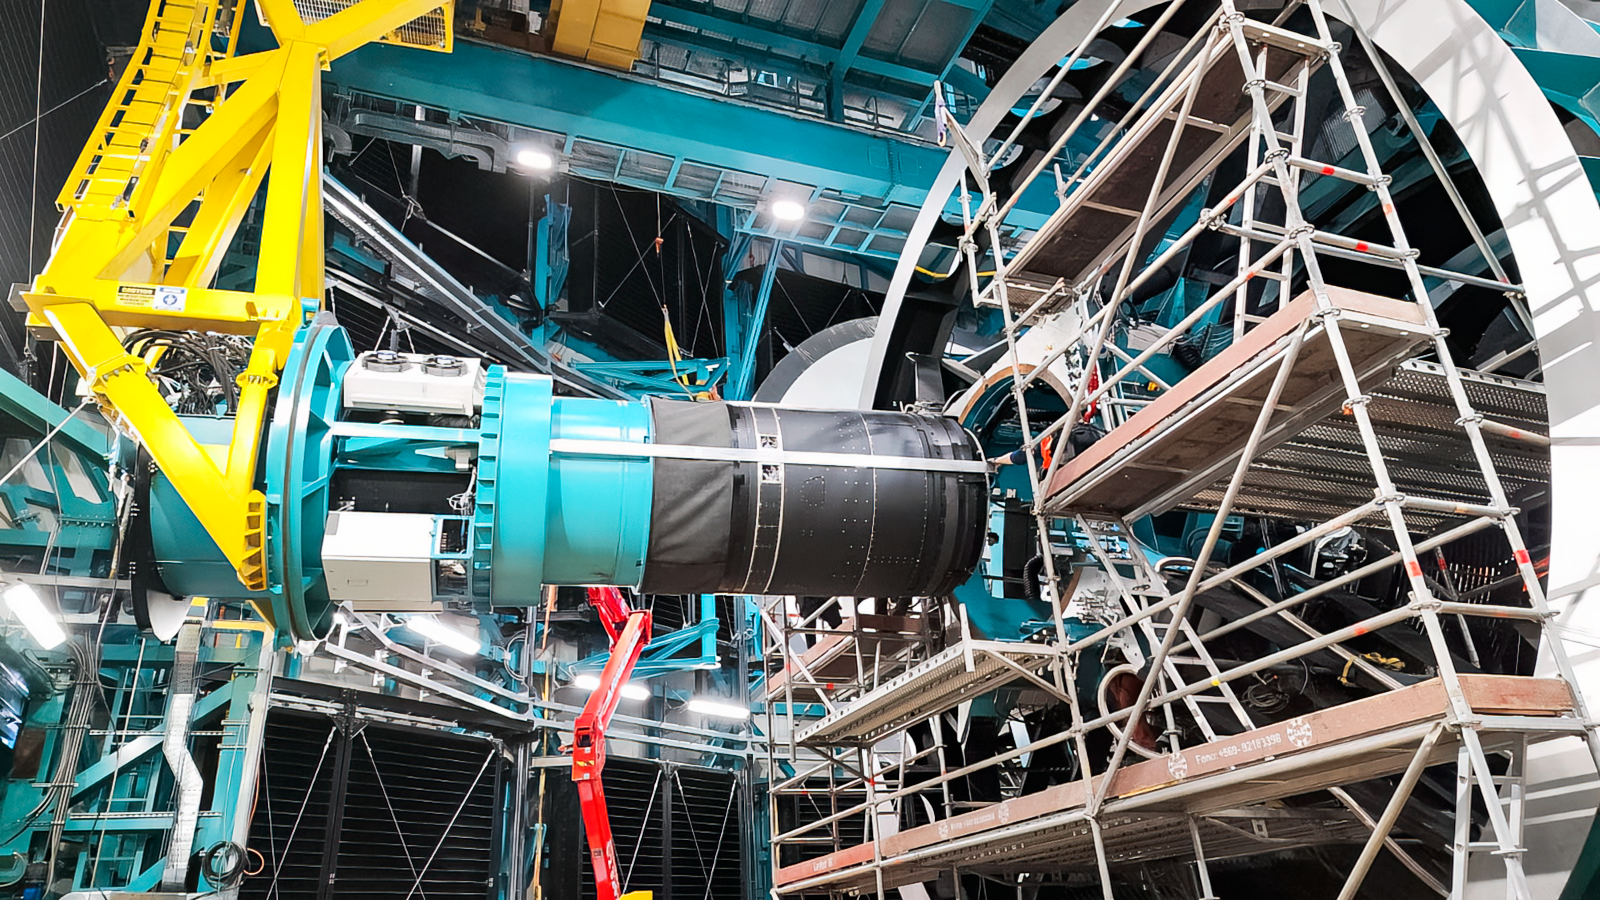

LSST Camera Installed at Rubin Observatory

The LSST Camera was installed on the Simonyi Survey Telescope at NSF–DOE Vera C. Rubin Observatory in March 2025.

Credit: RubinObs/NOIRLab/SLAC/NSF/DOE/AURA